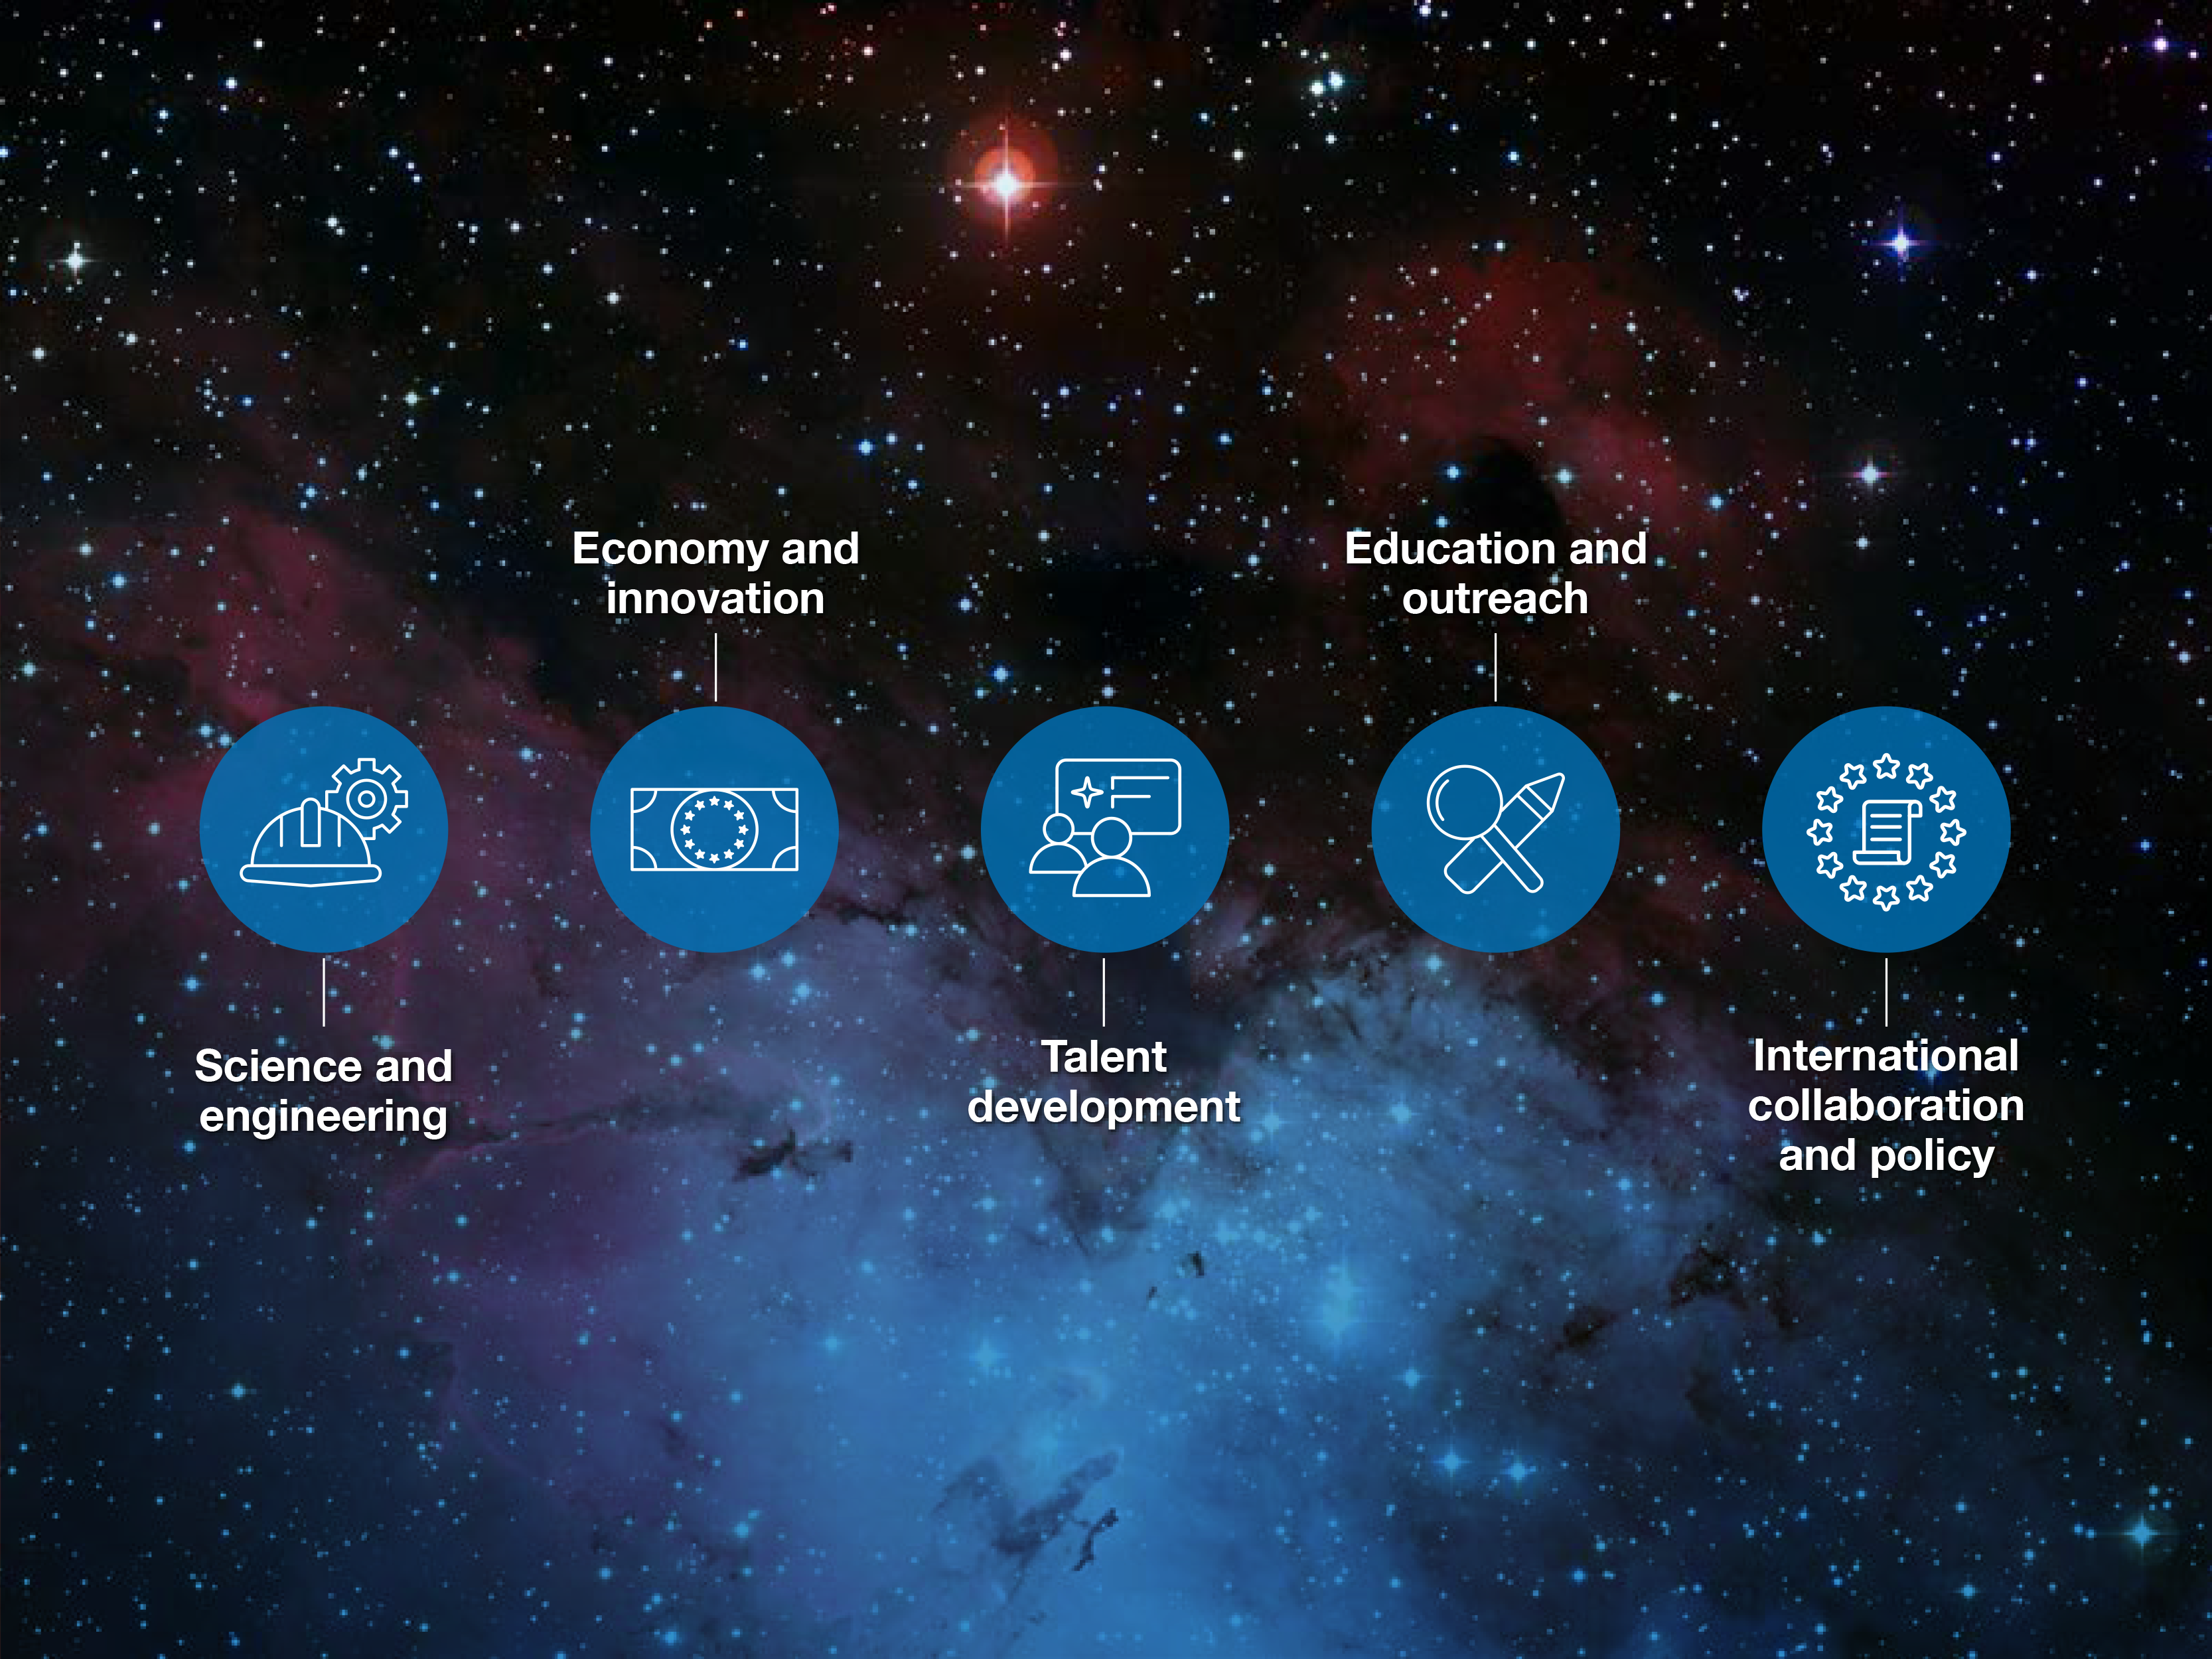

Impact areas of ESO

A new publication, “ESO’s Benefits to Society”, explores ESO’s contributions to its Member States across five areas: science and engineering, economy and innovation, talent development, education and outreach, and international collaboration and policy.

Credit: ESO